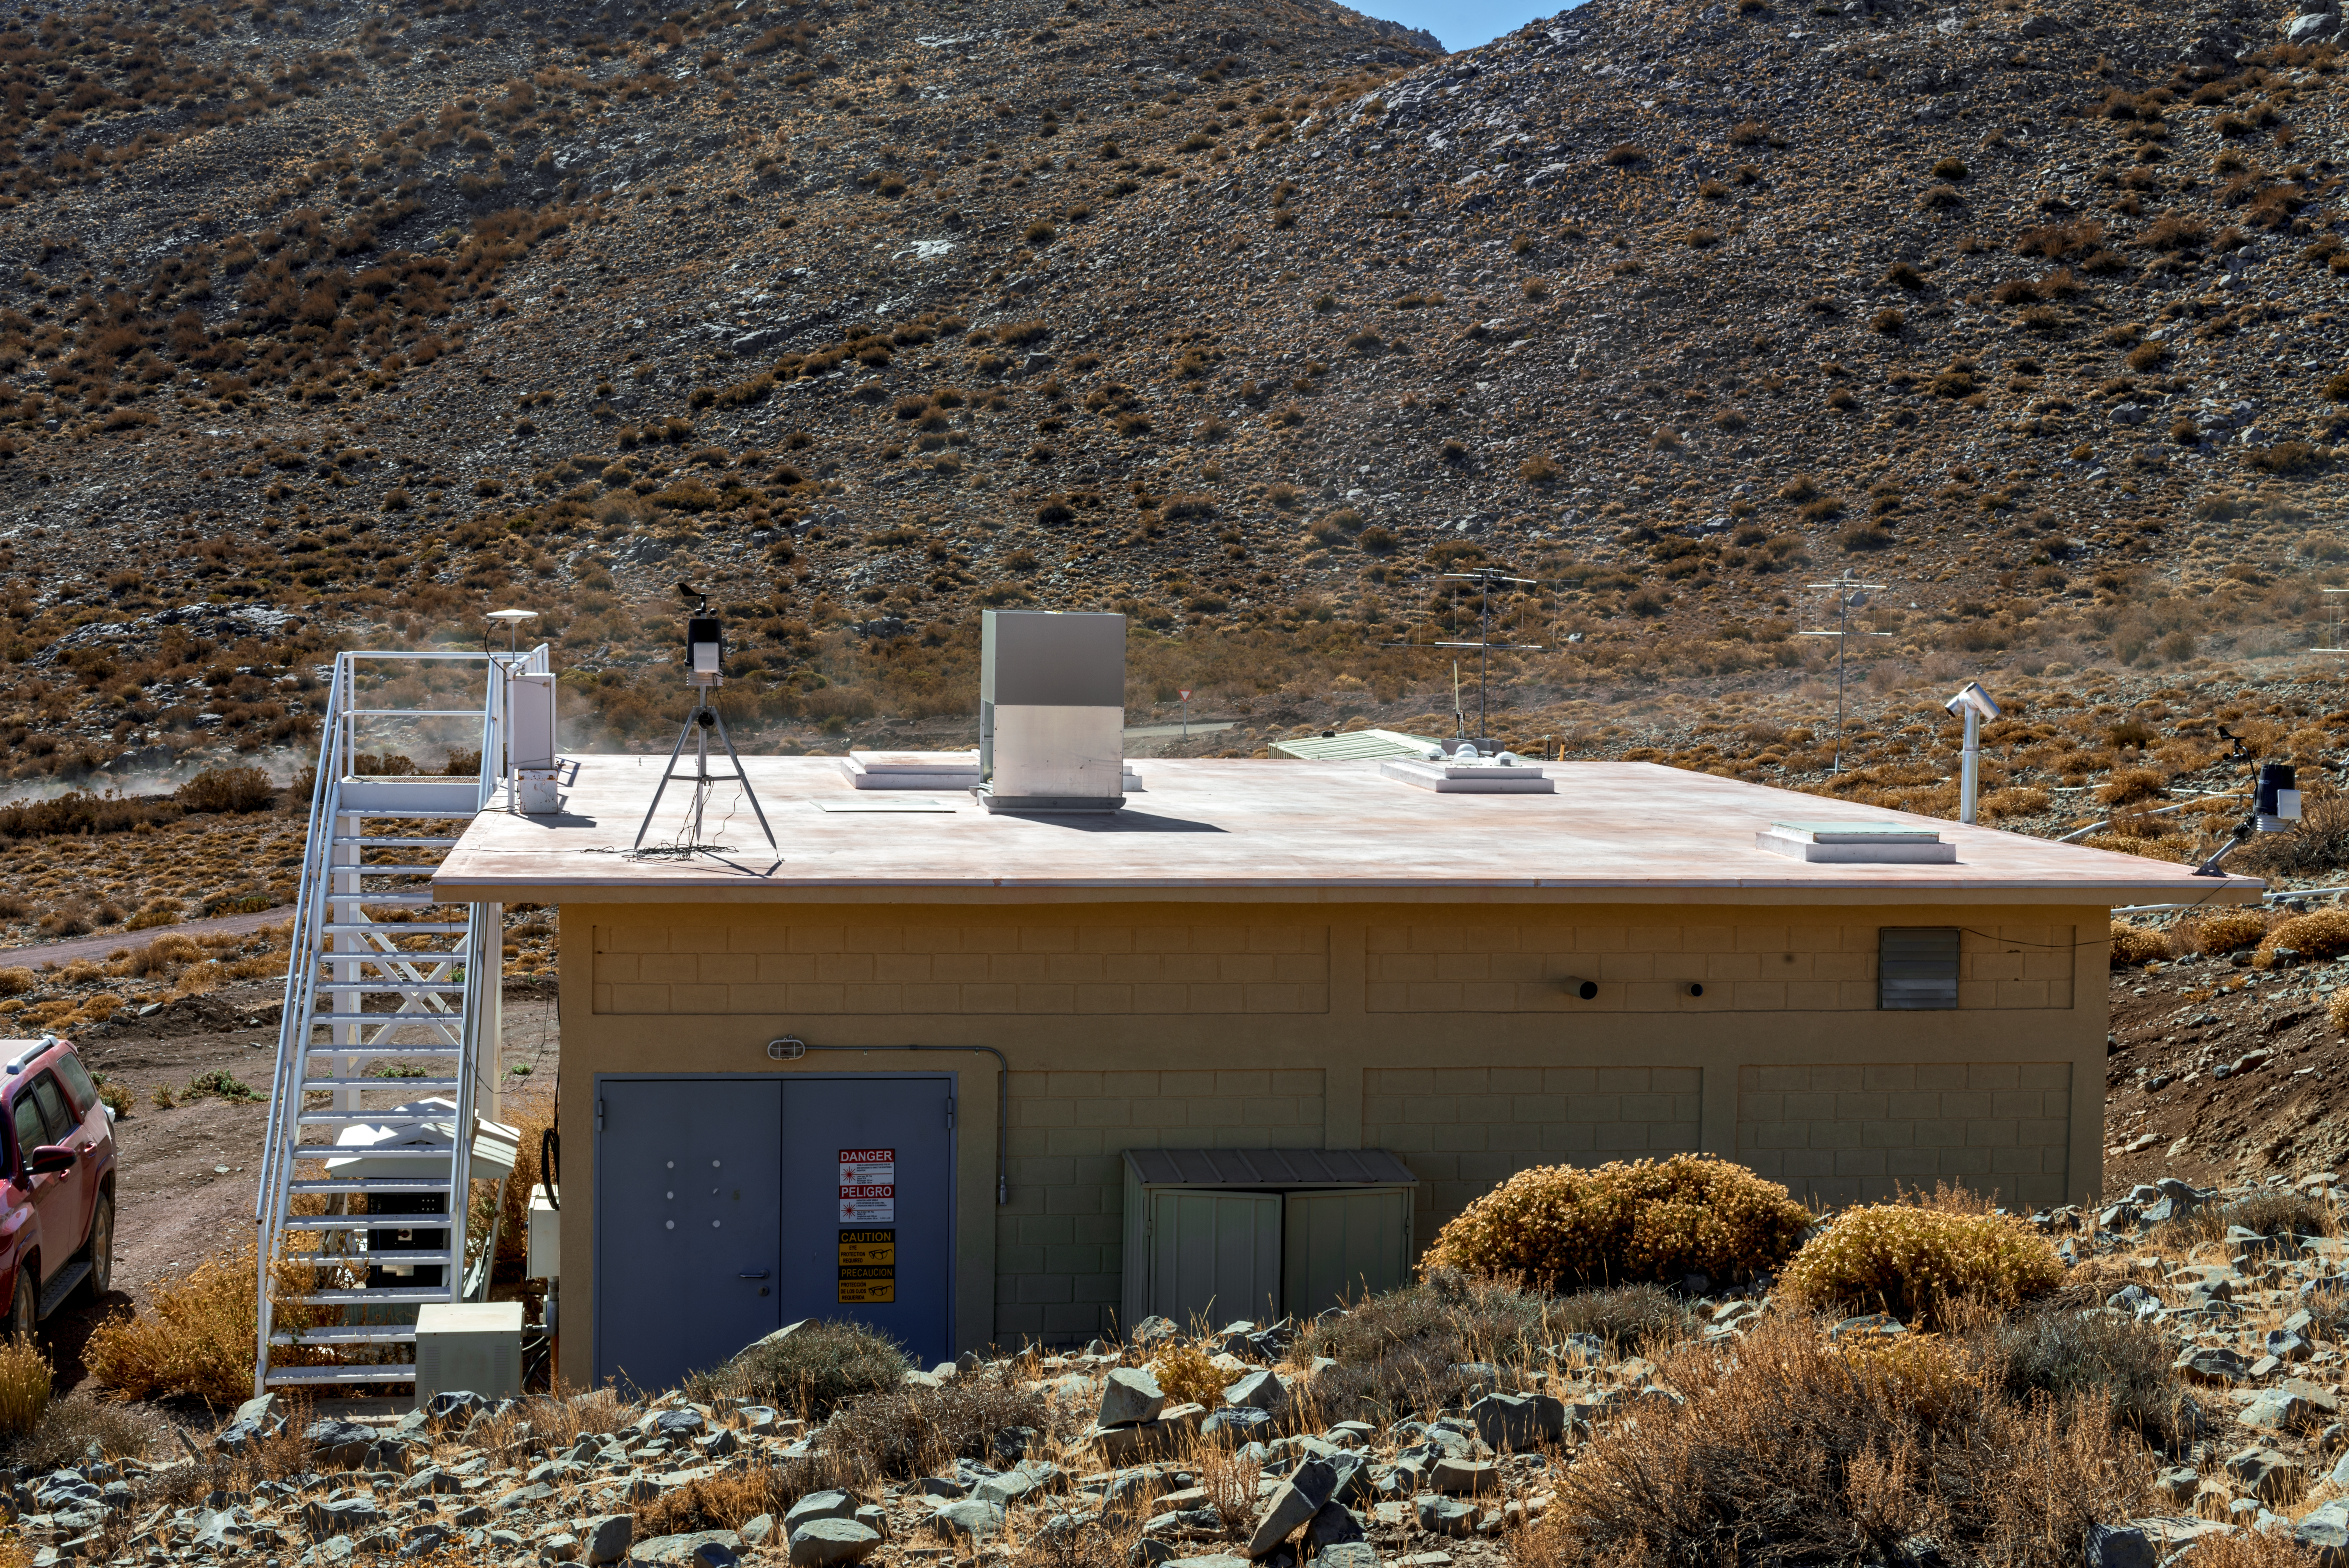

Andes Lidar Observatory

Andes Lidar Observatory.

Credit: CTIO/NOIRLab/NSF/AURA/D. Munizaga